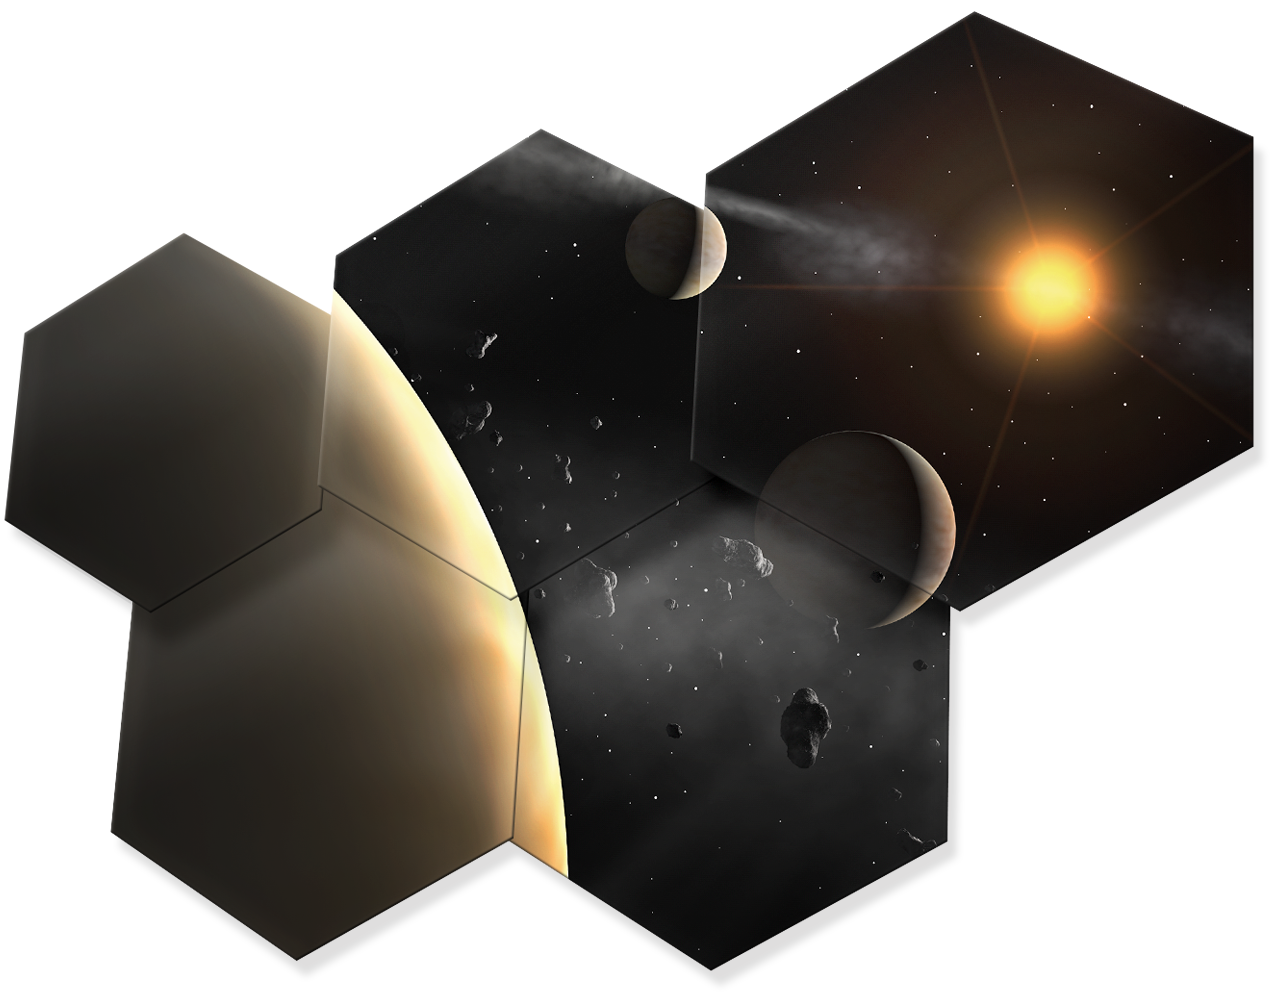

Artwork showing some hexagonal mirror pieces of ELT

Read more about the ELT on http://www.eso.org/public/teles-instr/e-elt.html

Credit: ESO